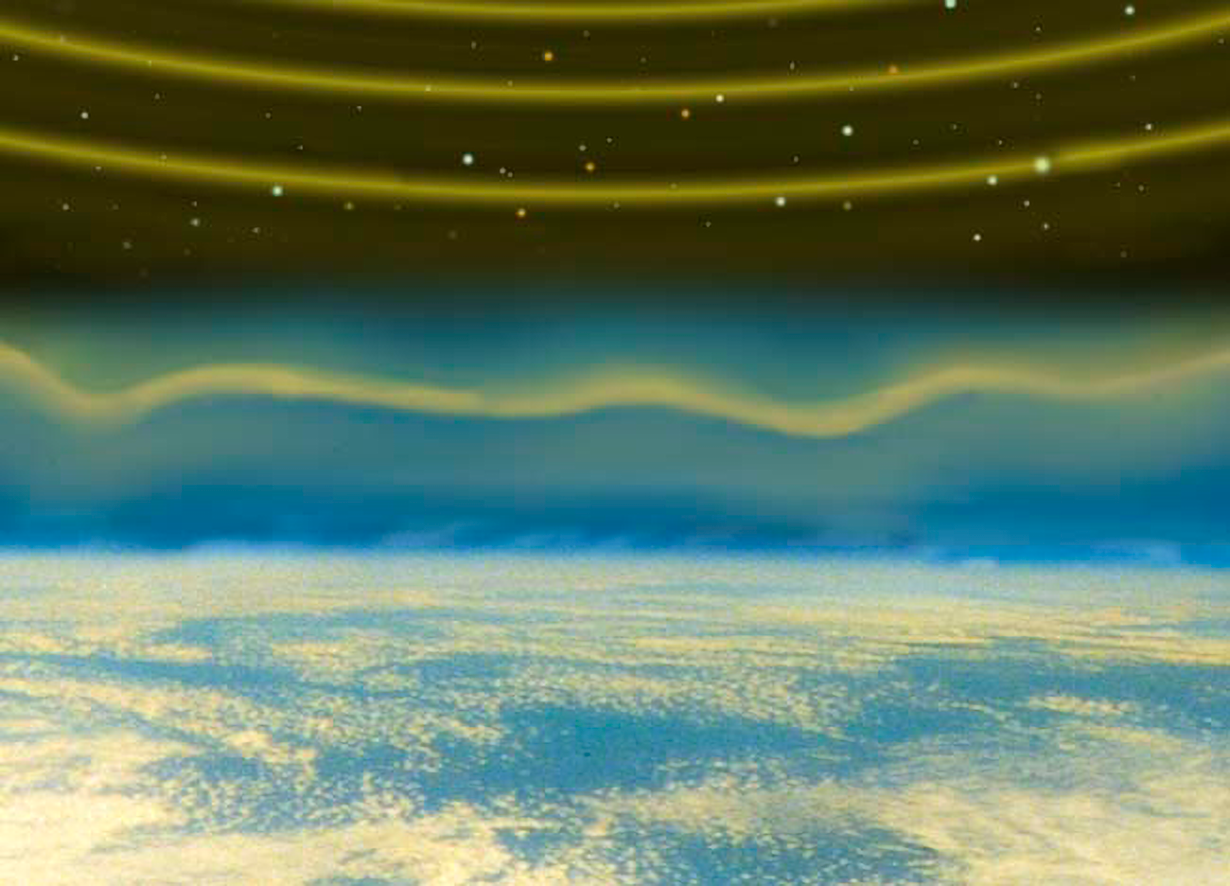

Wavefront Optics

When uniform waves of starlight reach Earth's atmosphere, pockets of hot and cold air that produce turbulence, cause the wavefronts of starlight to bend due to the fact that light travels slightly faster in less dense warmer air.

Credit: NOIRLab